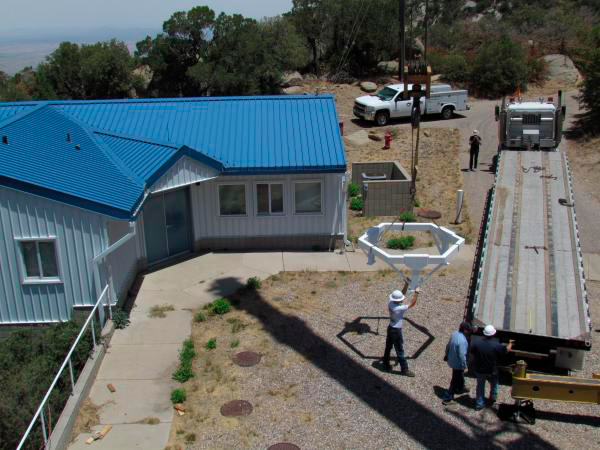

Moving Calibration Telescope to NOAO in Tucson

Calibration Telescope (formerly Calypso Telescope) arrives at its interim home at NOAO in Tucson.

Credit: Rubin Observatory/NSF/AURA